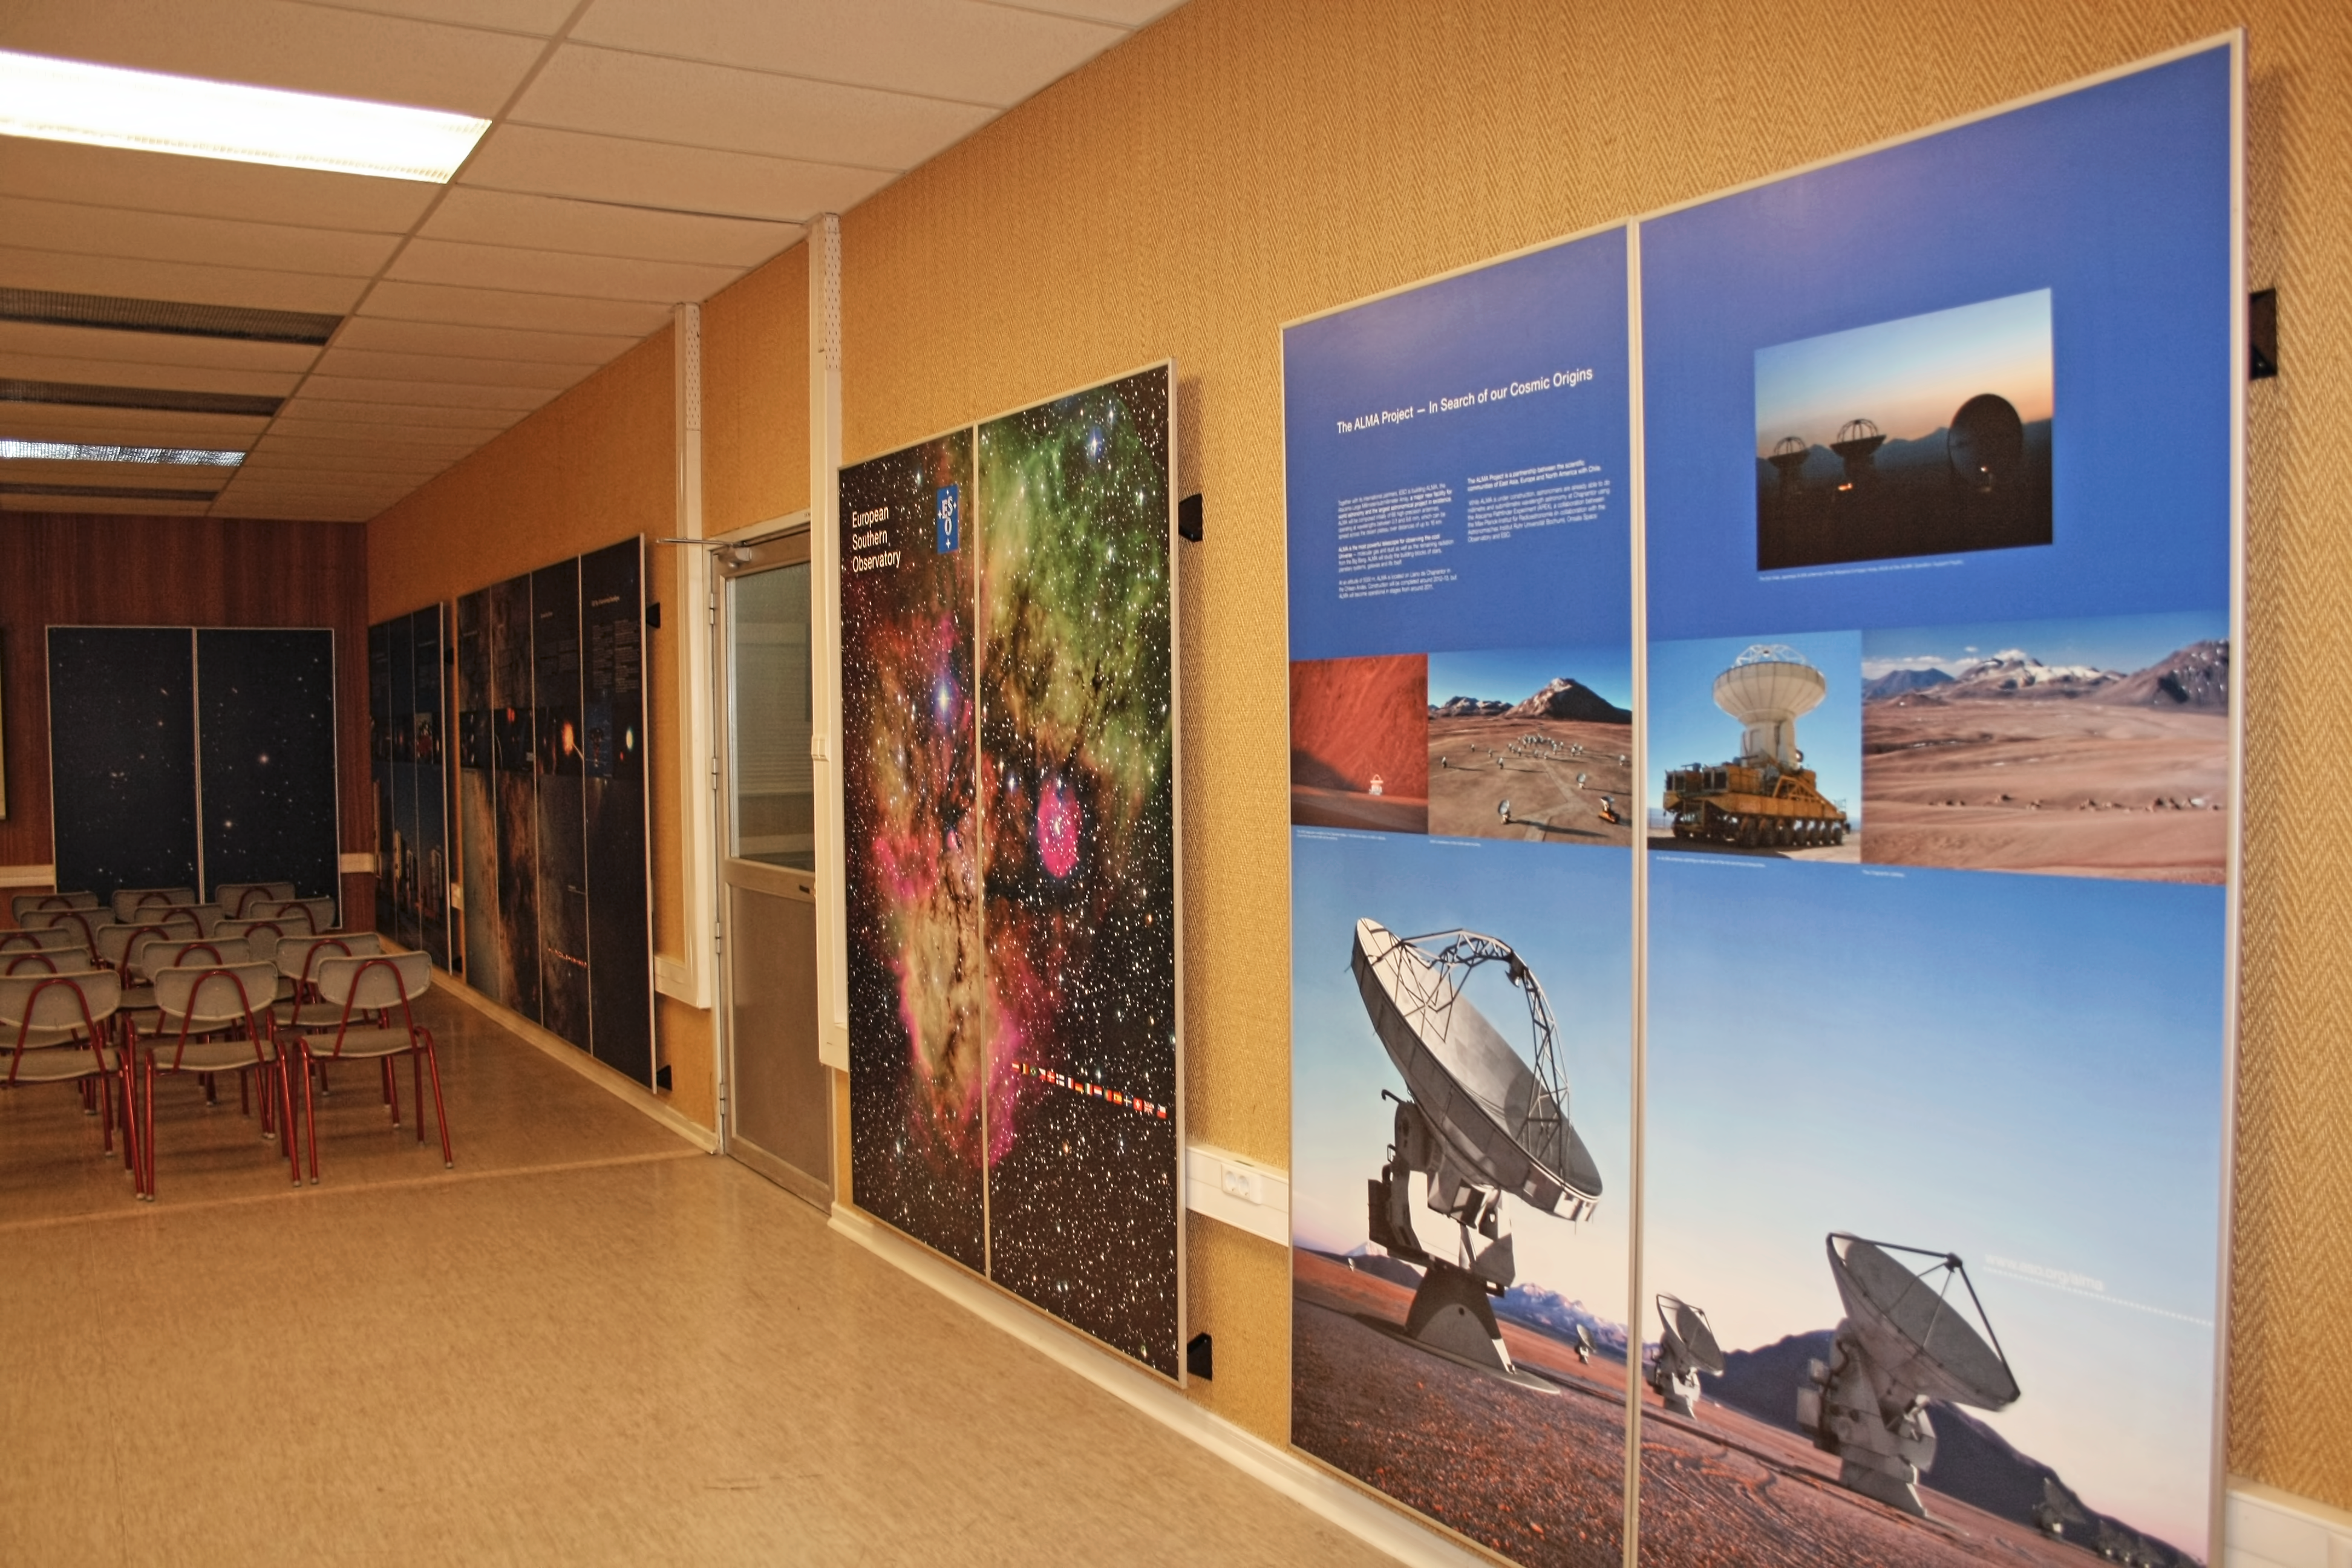

La Silla visitor centre

La Silla Visitor Centre, located at La Silla Observatory in Chile. For more information about visits to La Silla, see: Weekend Visits to the La Silla Observatory.

Credit: ESO